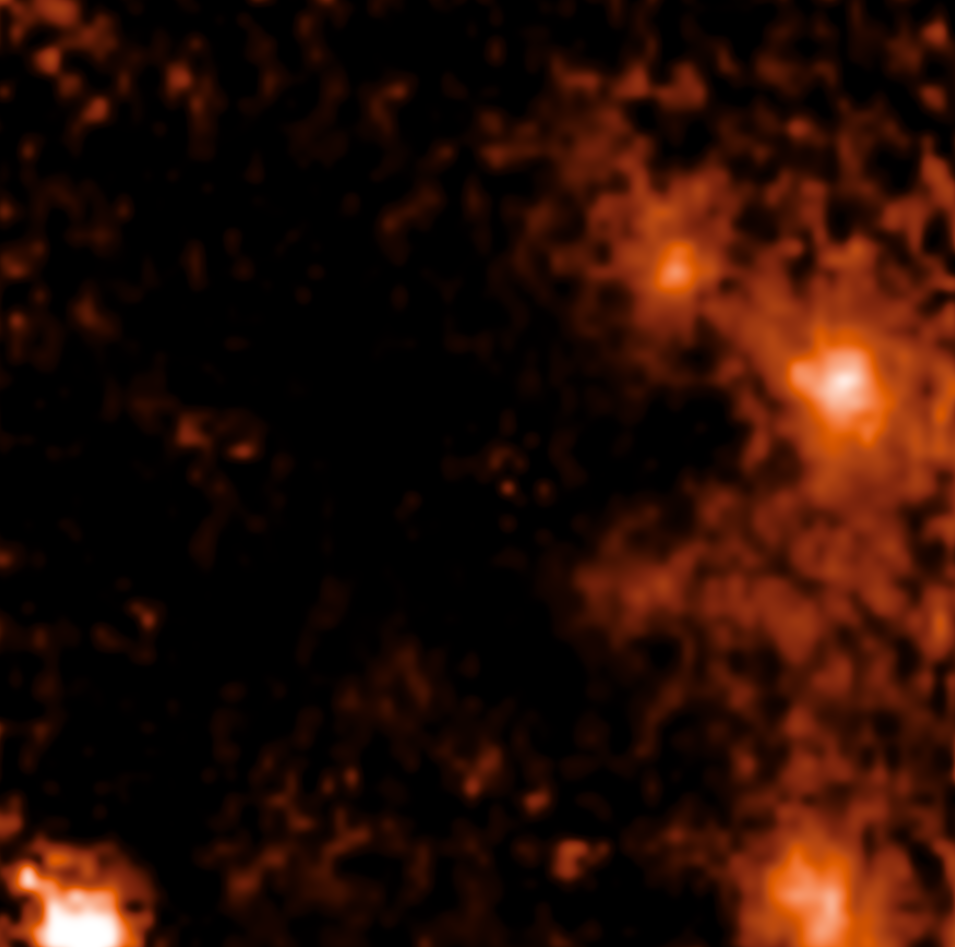

Image of the binary star D9 close to Sagittarius A*

D9 is the first star pair ever found near Sagittarius A*, the supermassive black hole at the centre of the Milky Way. This image shows an emission line of hydrogen mapped by the SINFONI instrument on ESO’s Very Large Telescope. The instrument provides a spectrum for every single pixel; over the years, the emission around D9 was found to oscillate periodically towards red and blue wavelengths, which revealed that D9 is actually two stars orbiting each other. D9 is the orange patch near the top right of the image, to the left of a brighter and slightly bigger patch. Sagittarius A* is located almost in the middle of the image.

Credit: ESO/F. Peißker et al.